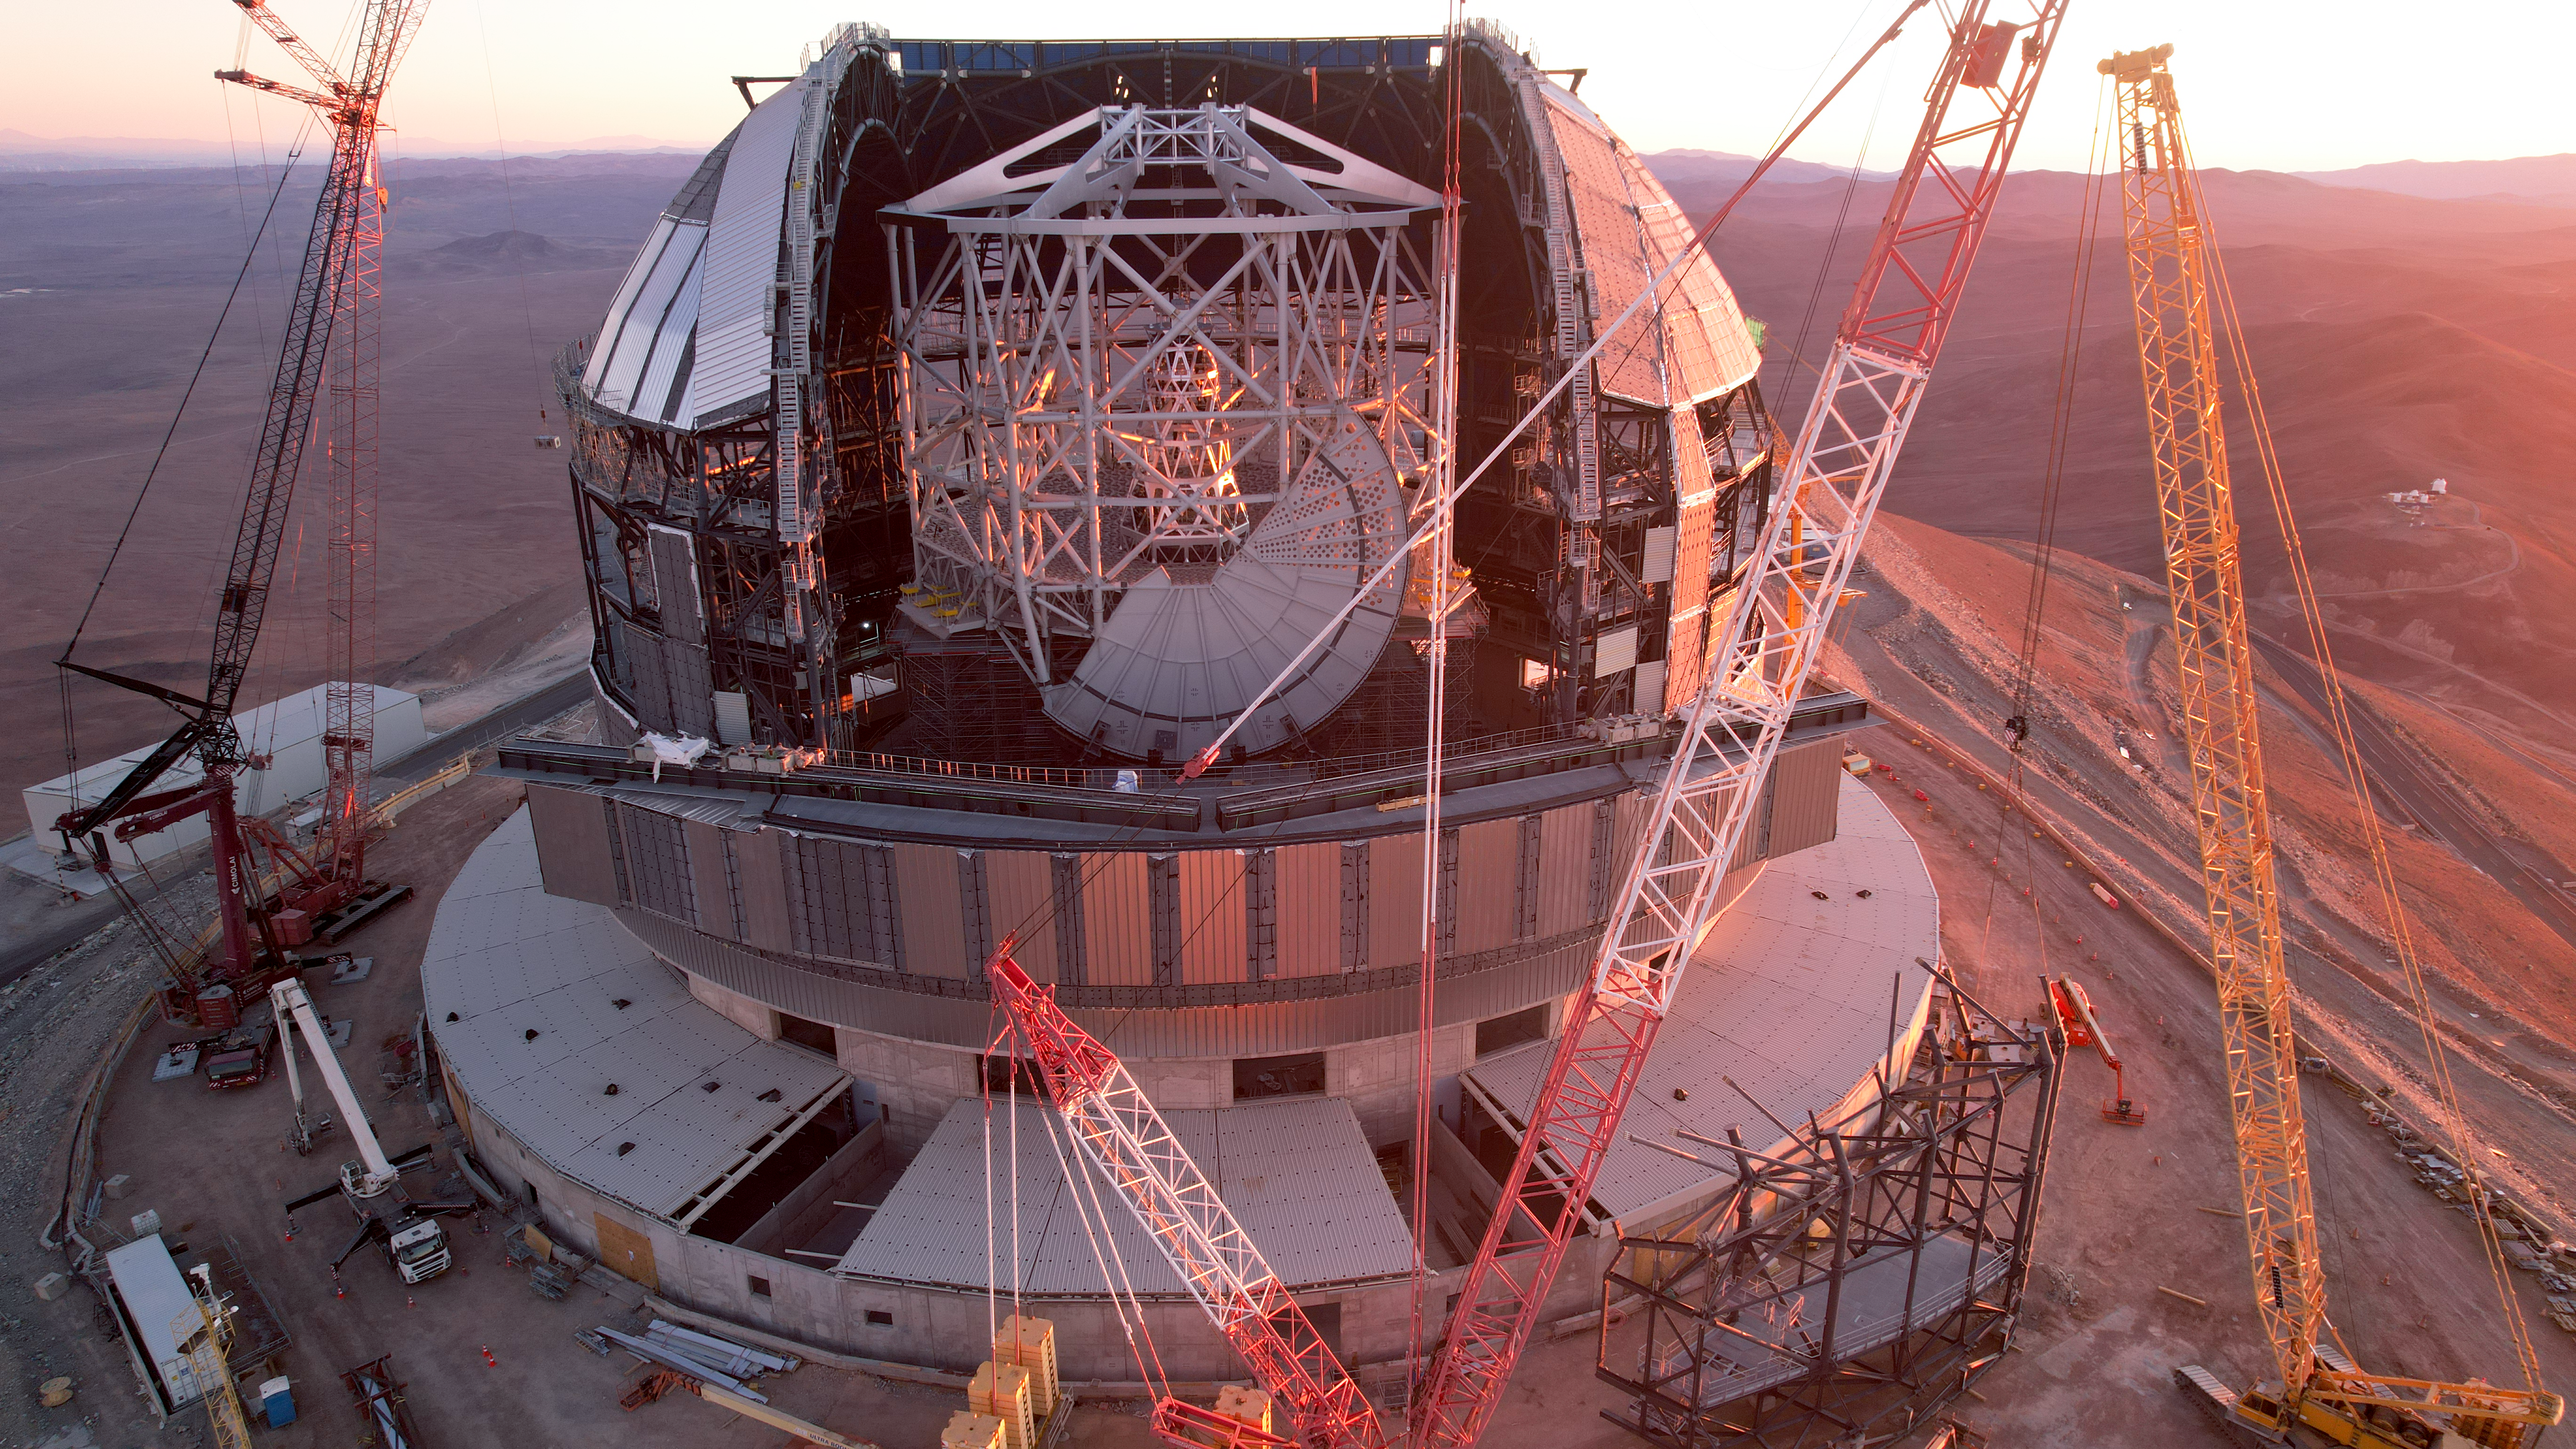

The ELT under construction in January 2025

ESO's Extremely Large Telescope is a monumental project. Green light for the construction of the largest optical telescope on Earth started in 2006. As this image, taken in early January 2025 shows, the telescope is nearing its completion, step by step. At ESO, we don't want to miss out on anything; you can follow the progress on the telescope's contruction everyday using our dedicated on-site webcams and by visiting our ELT Image Archive.

Credit: ESO/G. Vecchia